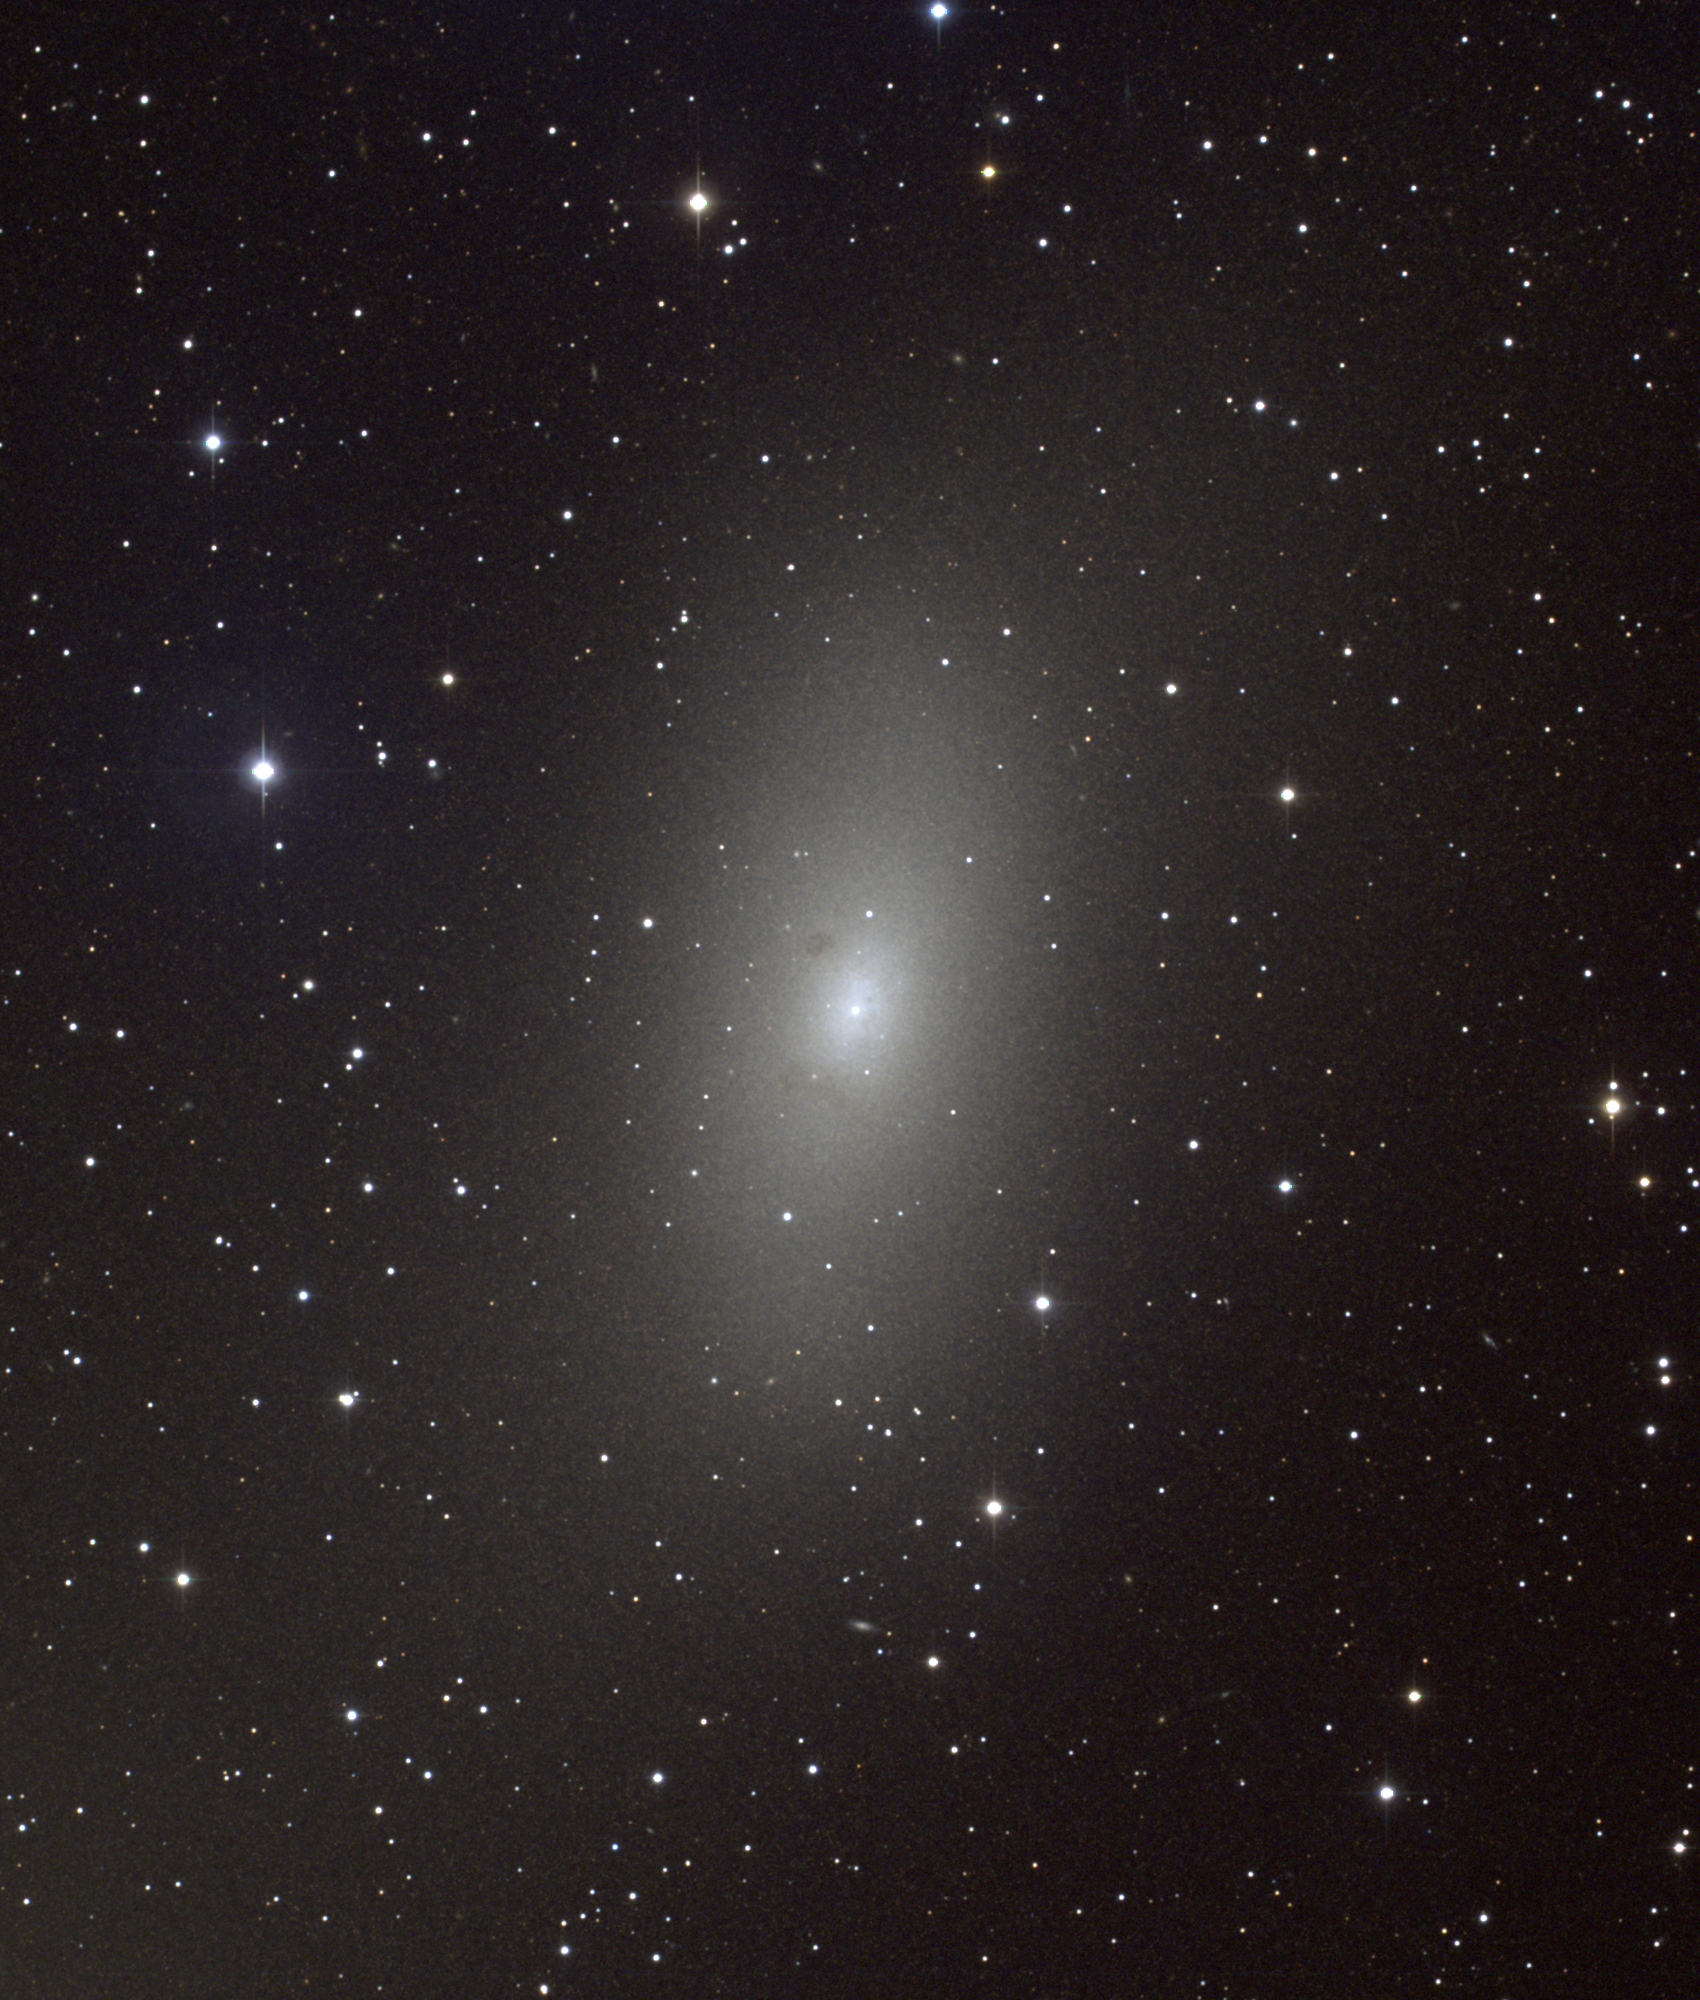

M110, NGC 205

M110 is the second small companion (along with M32) to our sister galaxy, M31, the Andromeda Nebula. It is classified as type E5 or E6, often with the additional "p" for peculiar because of the structure clearly visible in this short exposure image, which is probably due to dust clouds. Because of its small size, it is usually counted as a dwarf spheroidal rather than a normal elliptical. Although it was definitely discovered by Messier and sketched by him, it was not included in his list (perhaps due to carelessness), and was the last object to be added (in 1966). The present picture is a color composite of CCD images from the 0.9-meter telescope of the Kitt Peak National Observatory, near Tucson, Arizona. A deeper exposure showing more of the outer regions of the galaxy appears in this picture of all three of M31, M32 and M110.

Credit: NOIRLab/NSF/AURA